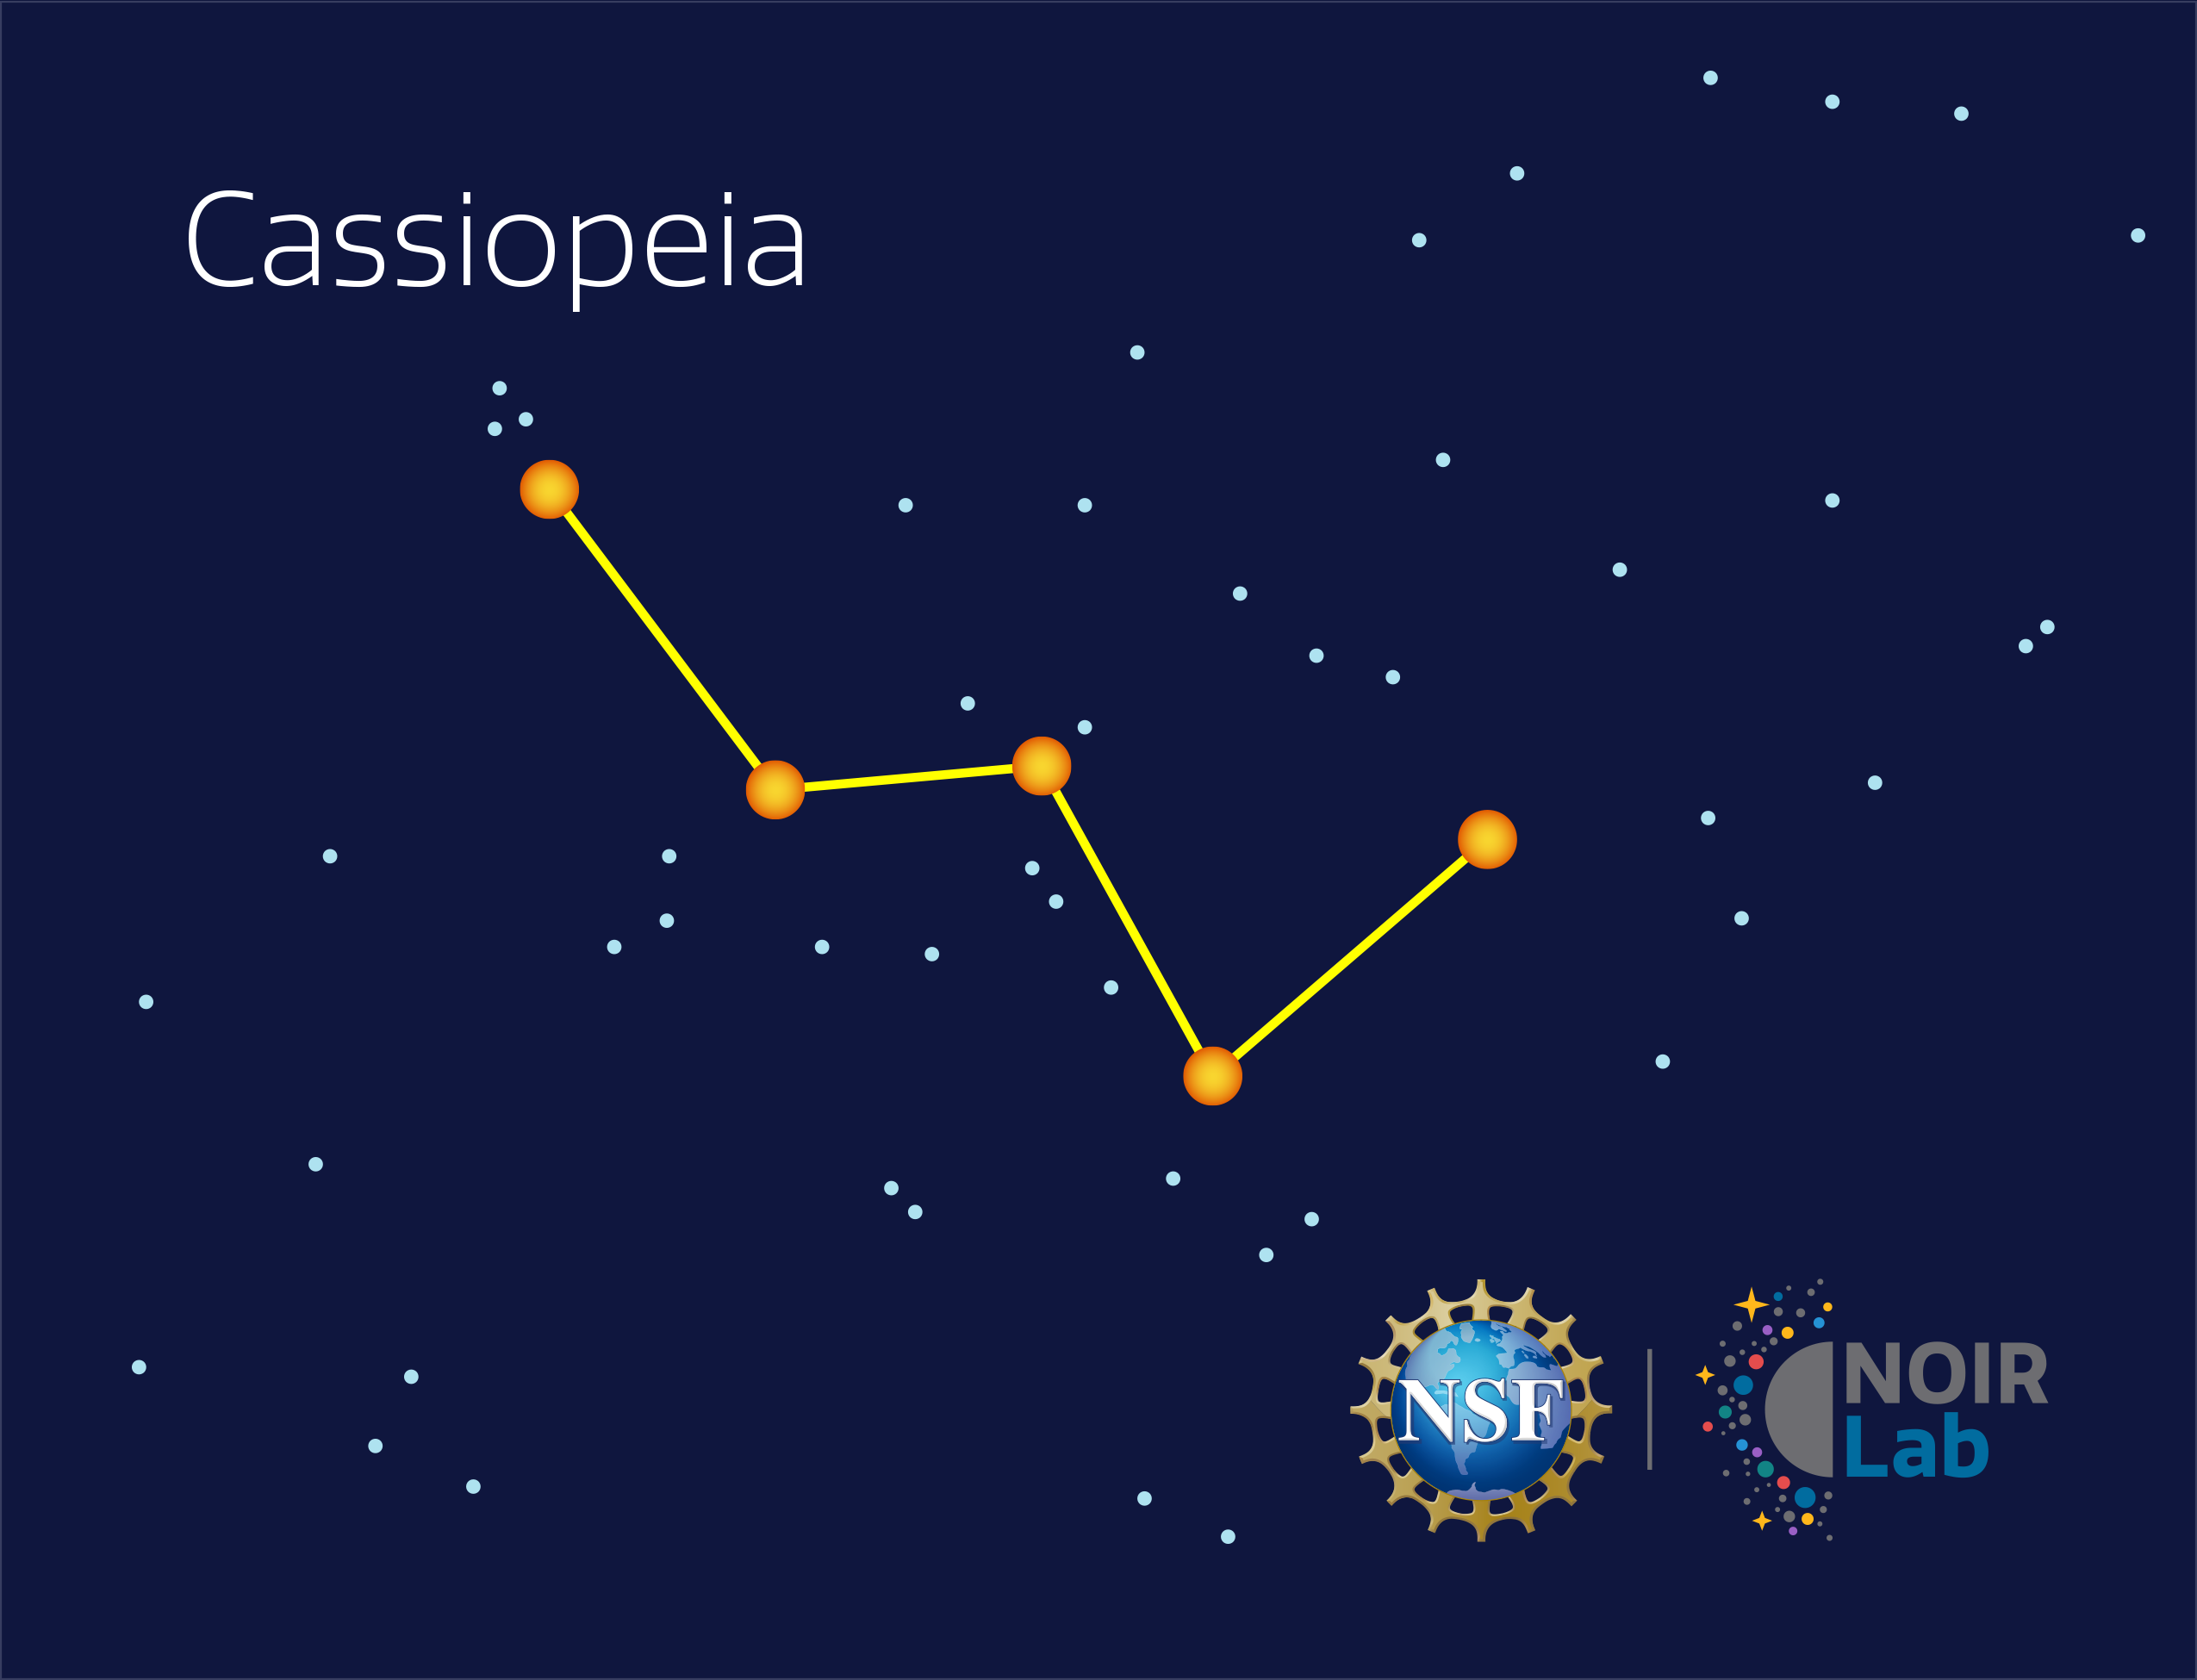

Cassiopeia

Credit: NOIRLab